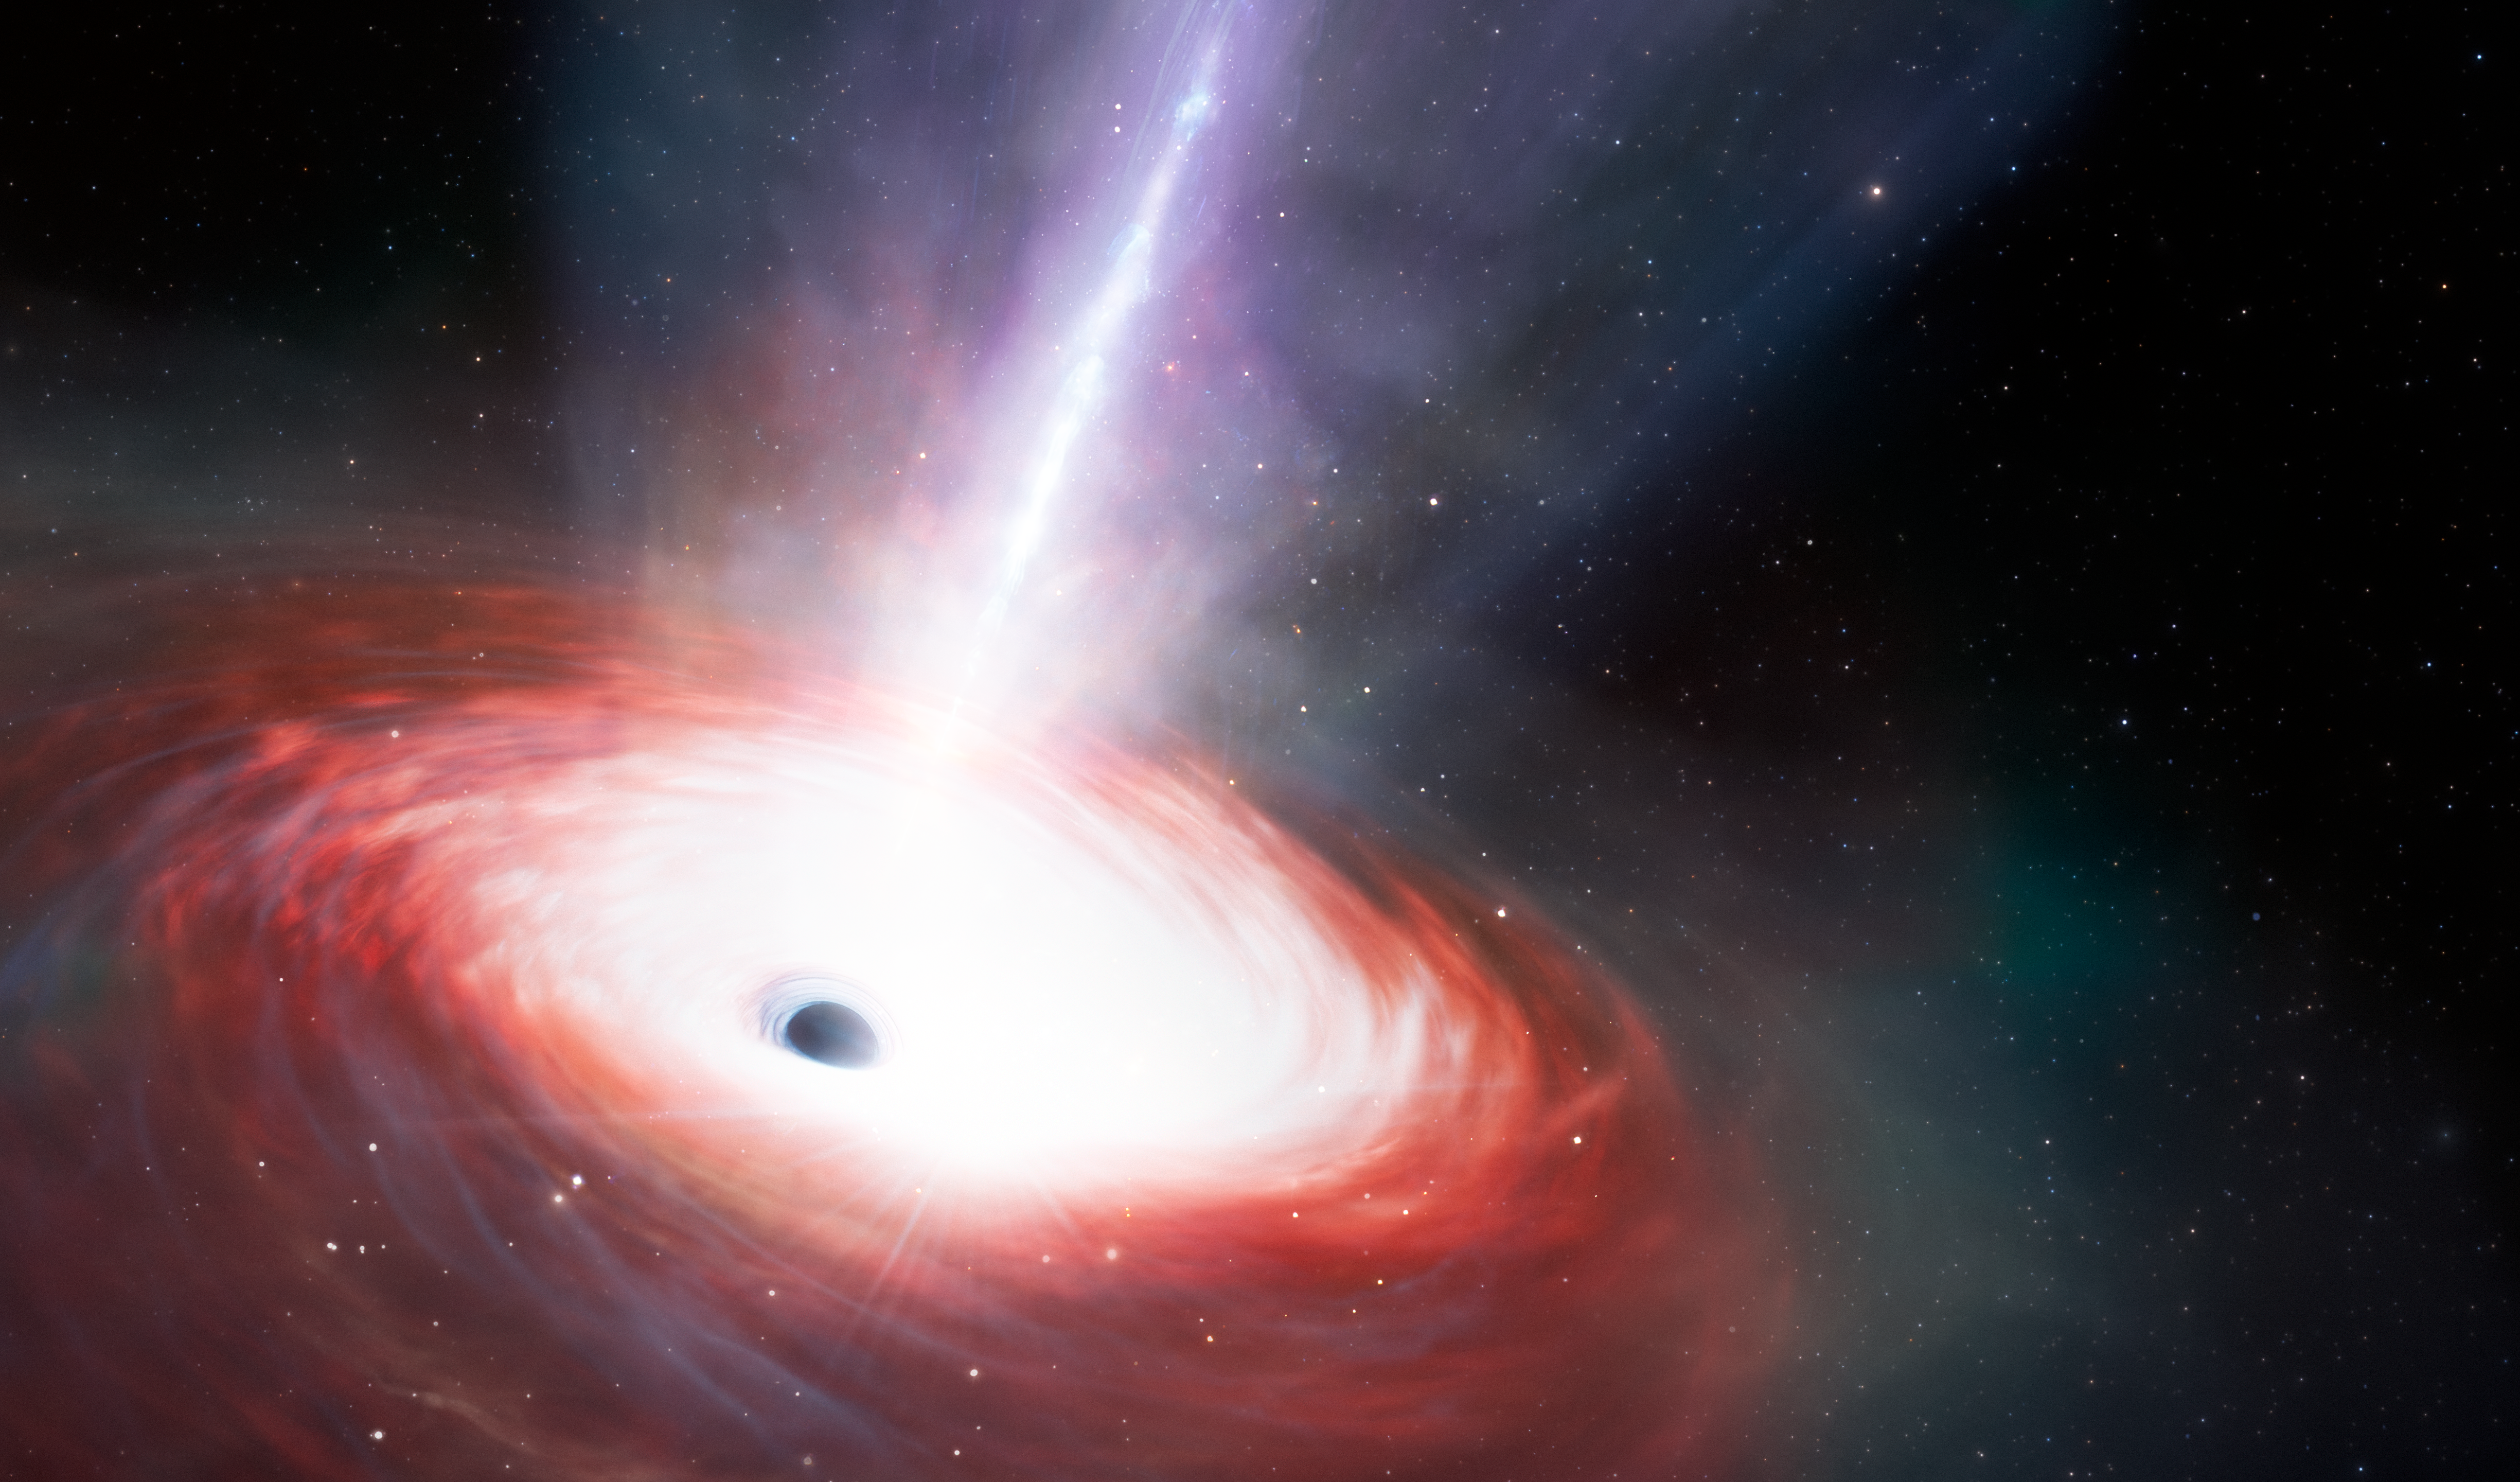

Artist’s Impression of Black Hole LID-568

This artist’s illustration shows a rapidly feeding black hole that is emitting powerful gas outflows. Using data from NASA's JWST and Chandra X-ray Observatory, a team of U.S. National Science Foundation NOIRLab astronomers have discovered this low-mass supermassive black hole at the center of a galaxy just 1.5 billion years after the Big Bang. It is accreting matter at a phenomenal rate — over 40 times the theoretical limit. While short lived, this black hole’s ‘feast’ could help astronomers explain how supermassive black holes grew so quickly in the early Universe.

Credit: NOIRLab/NSF/AURA/J. da Silva/M. Zamani